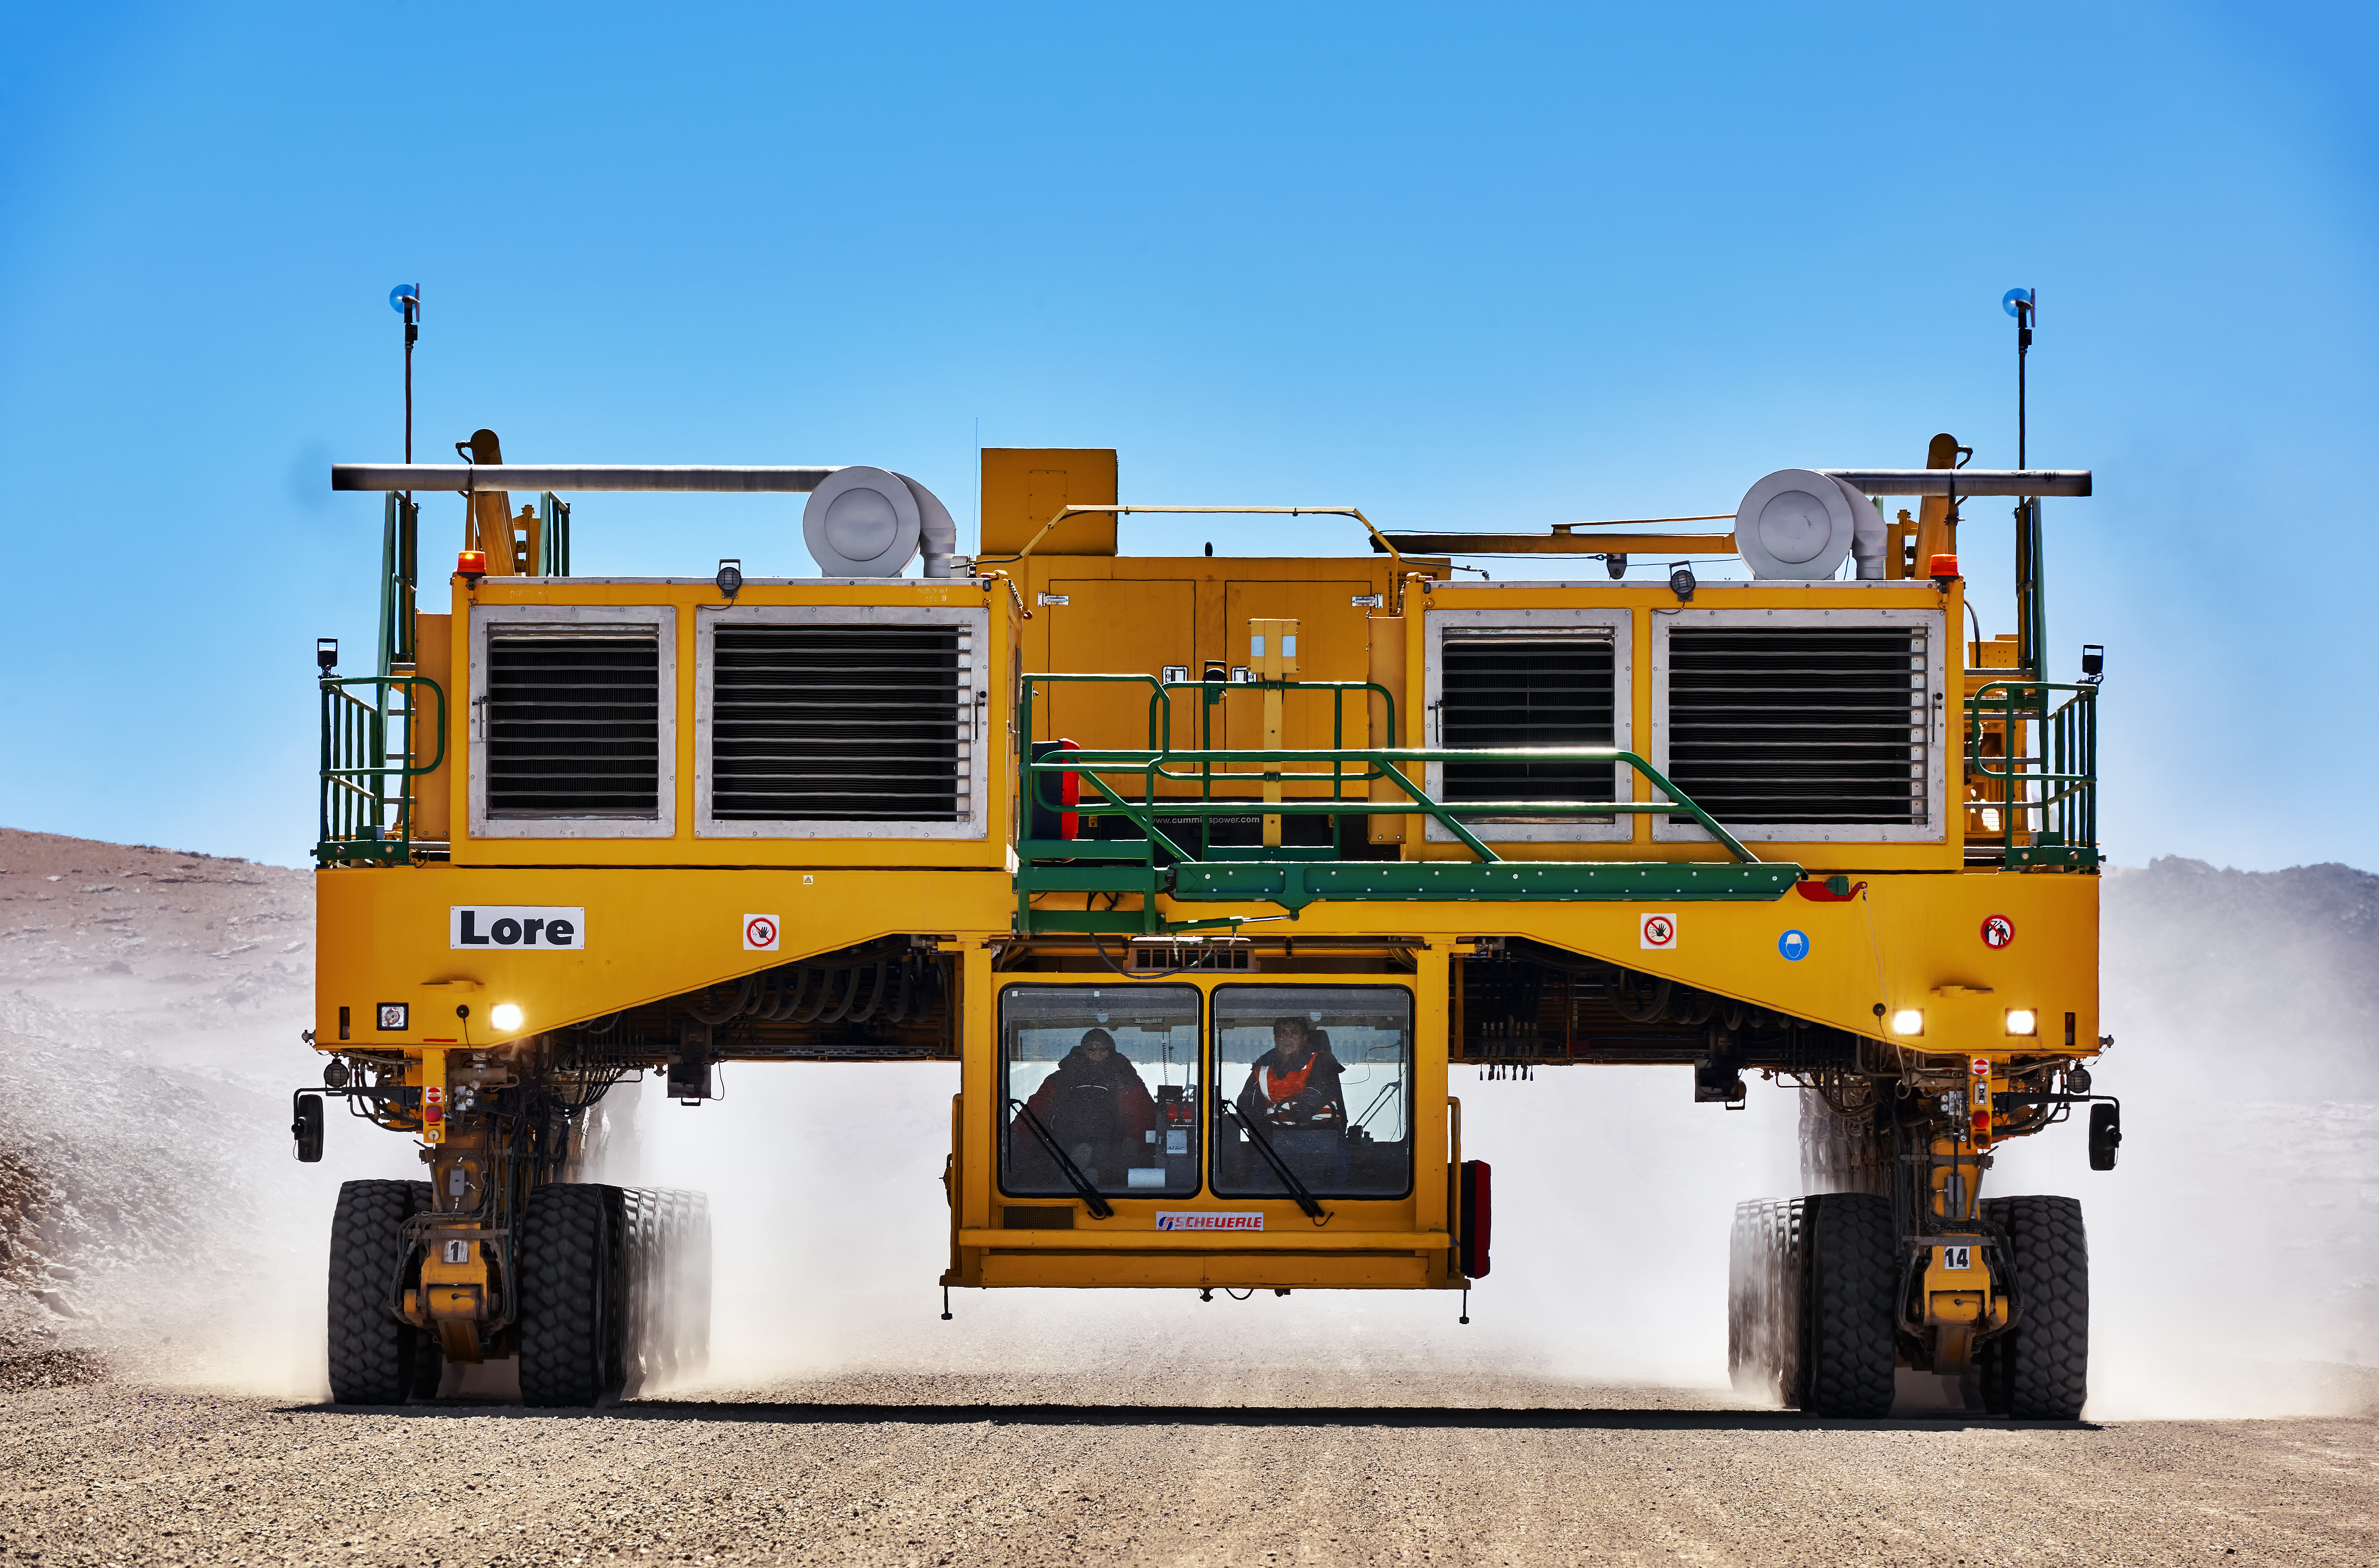

High and mighty

ALMA´s transporter.

Credit: Enrico Sacchetti (ESO)